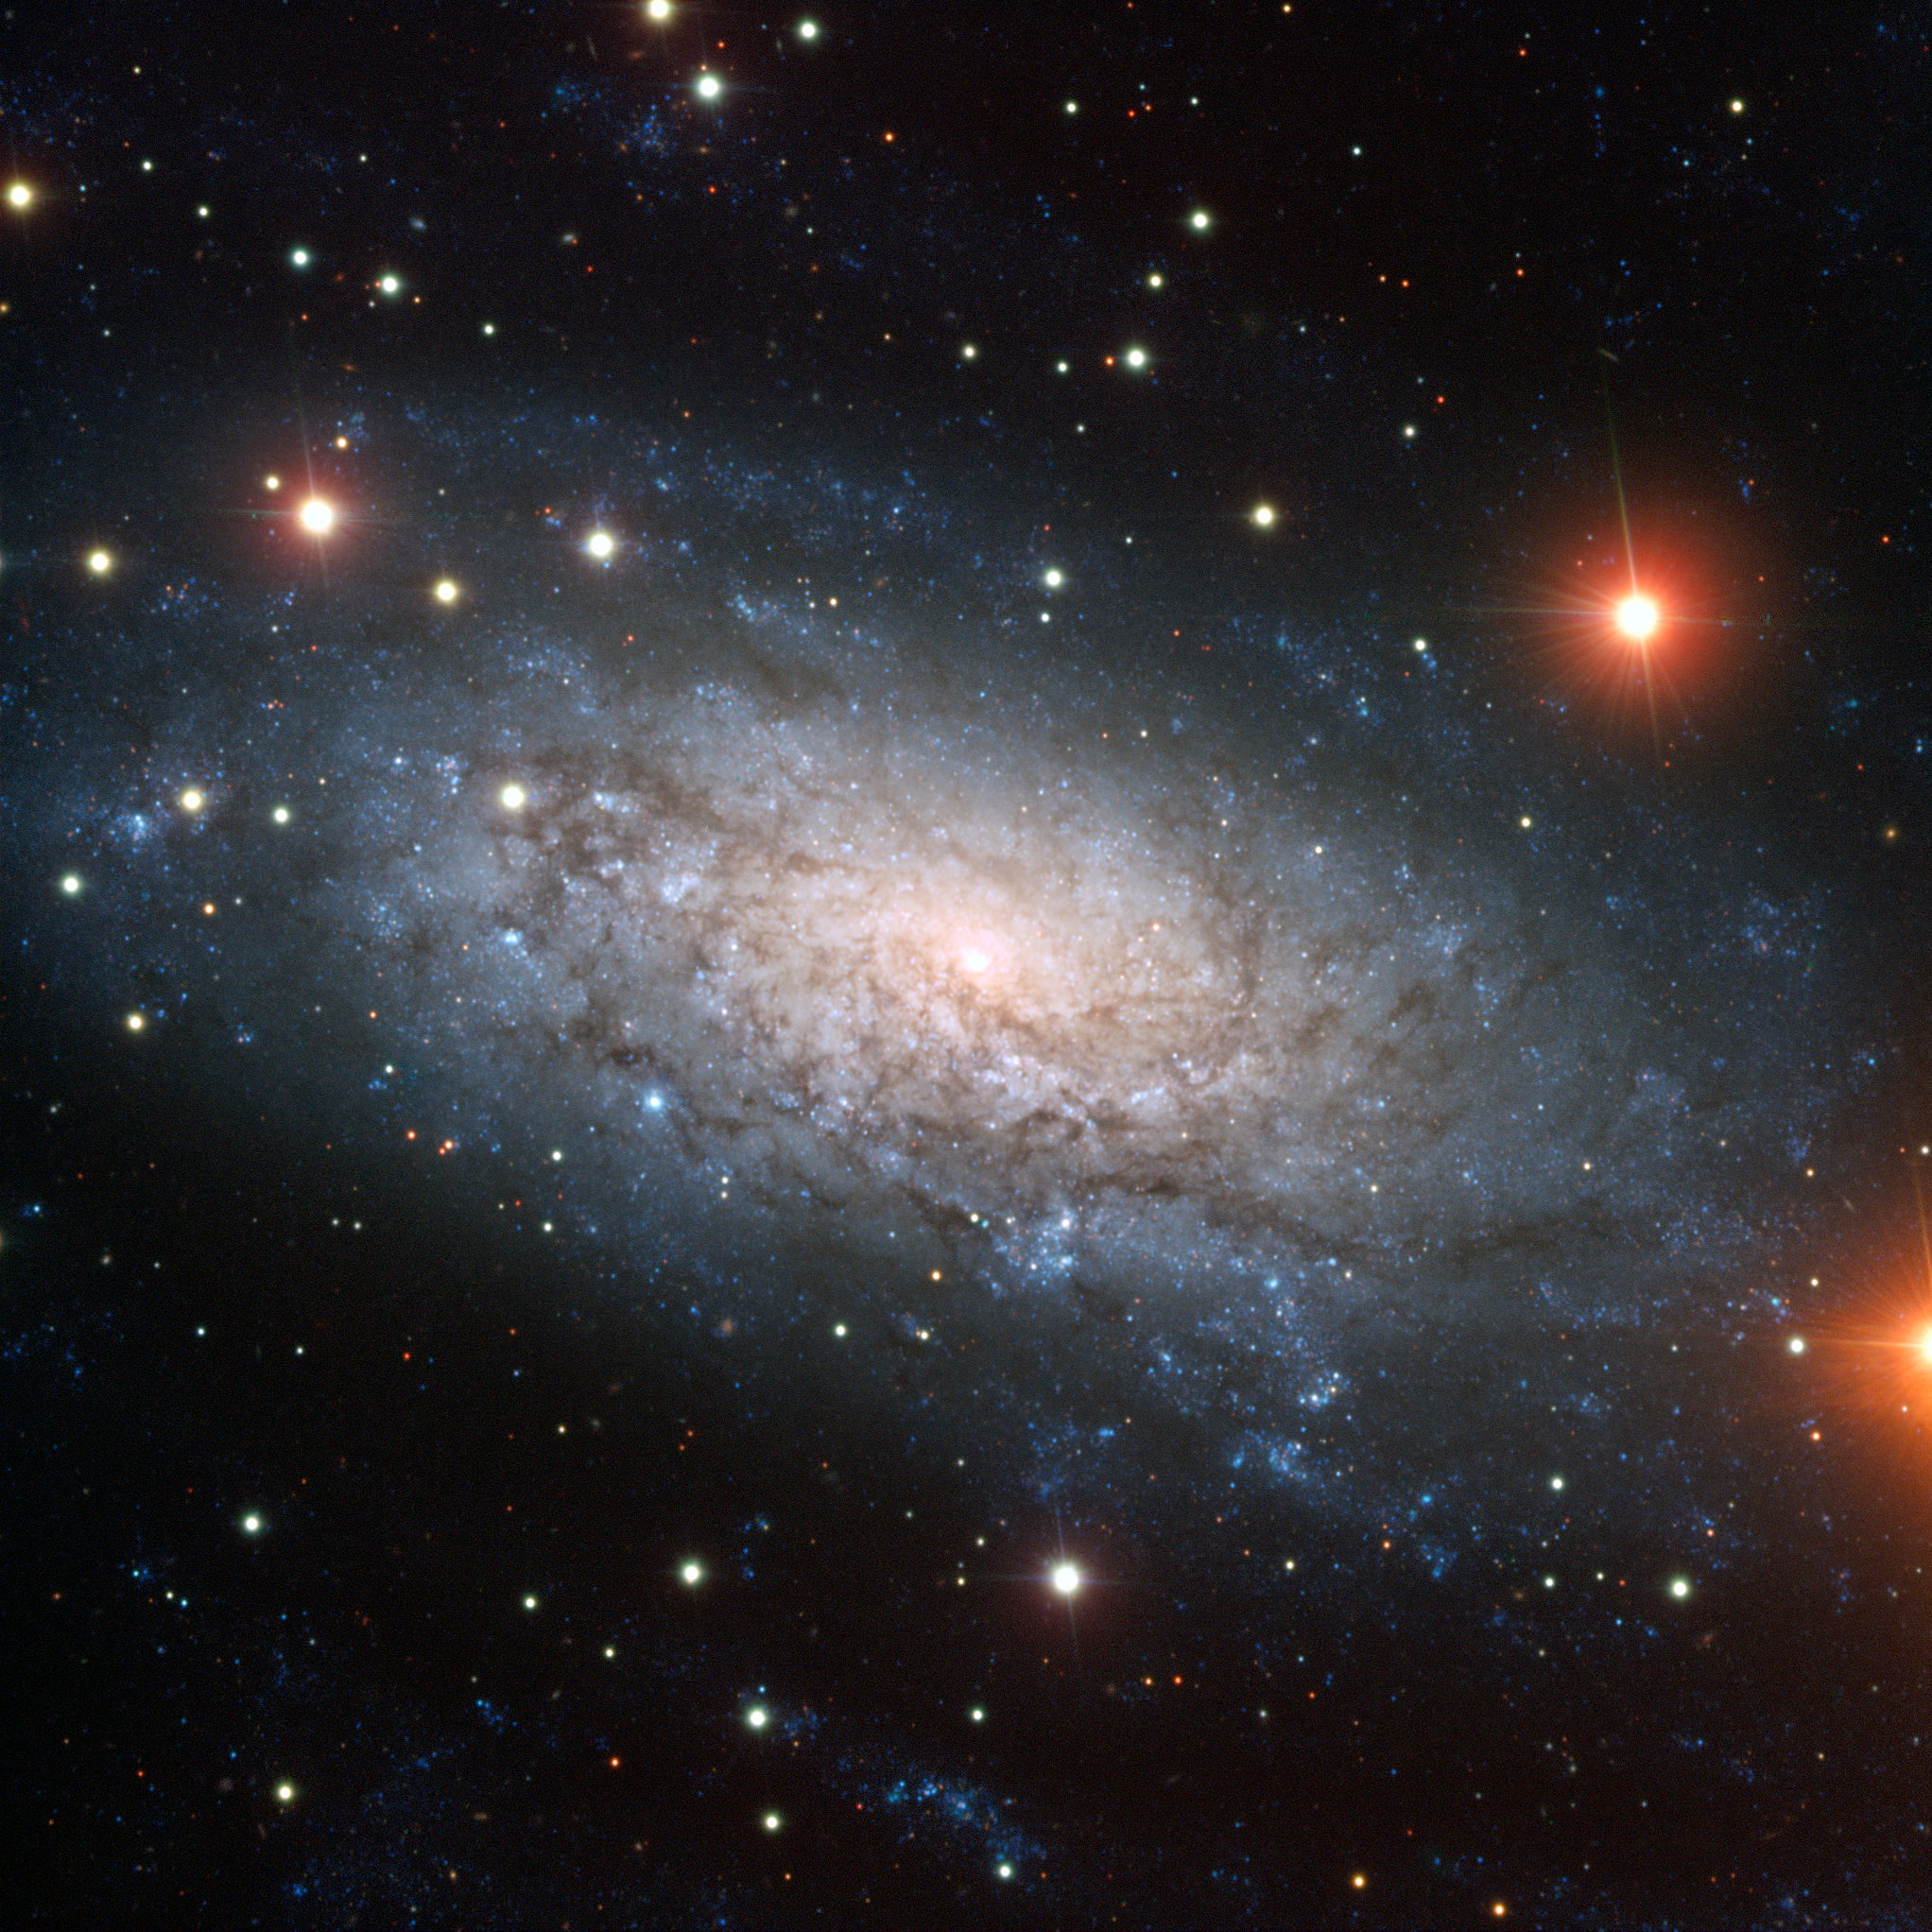

A galaxy full of surprises — the spiral galaxy NGC 3621

This image, from ESO’s Very Large Telescope (VLT), shows a truly remarkable galaxy known as NGC 3621. To begin with, it is a pure-disc galaxy. Like other spirals, it has a flat disc permeated by dark lanes of material and with prominent spiral arms where young stars are forming in clusters (the blue dots seen in the image). But while most spiral galaxies have a central bulge — a large group of old stars packed in a compact, spheroidal region — NGC 3621 doesn’t. In this image, it is clear that there is simply a brightening to the centre, but no actual bulge like the one in NGC 6744 (eso1118), for example.

NGC 3621 is also interesting as it is believed to have an active supermassive black hole at its centre that is engulfing matter and producing radiation. This is somewhat unusual because most of these so-called active galactic nuclei exist in galaxies with prominent bulges. In this particular case, the supermassive black hole is thought to have a relatively small mass, of around 20 000 times that of the Sun.

Another interesting feature is that there are also thought to be two smaller black holes, with masses of a few thousand times that of the Sun, near the nucleus of the galaxy. Therefore, NGC 3621 is an extremely interesting object which, despite not having a central bulge, may have a system of three black holes in its central region.

This galaxy is located in the constellation of Hydra (The Sea Snake) and can be seen with a moderate-sized telescope. This image, taken using B, V, and I filters with the FORS1 instrument on the powerful VLT, shows striking detail in this odd object and also reveals a multitude of background galaxies. A number of bright foreground stars that belong to our own Milky Way are also visible.

Credit: ESO